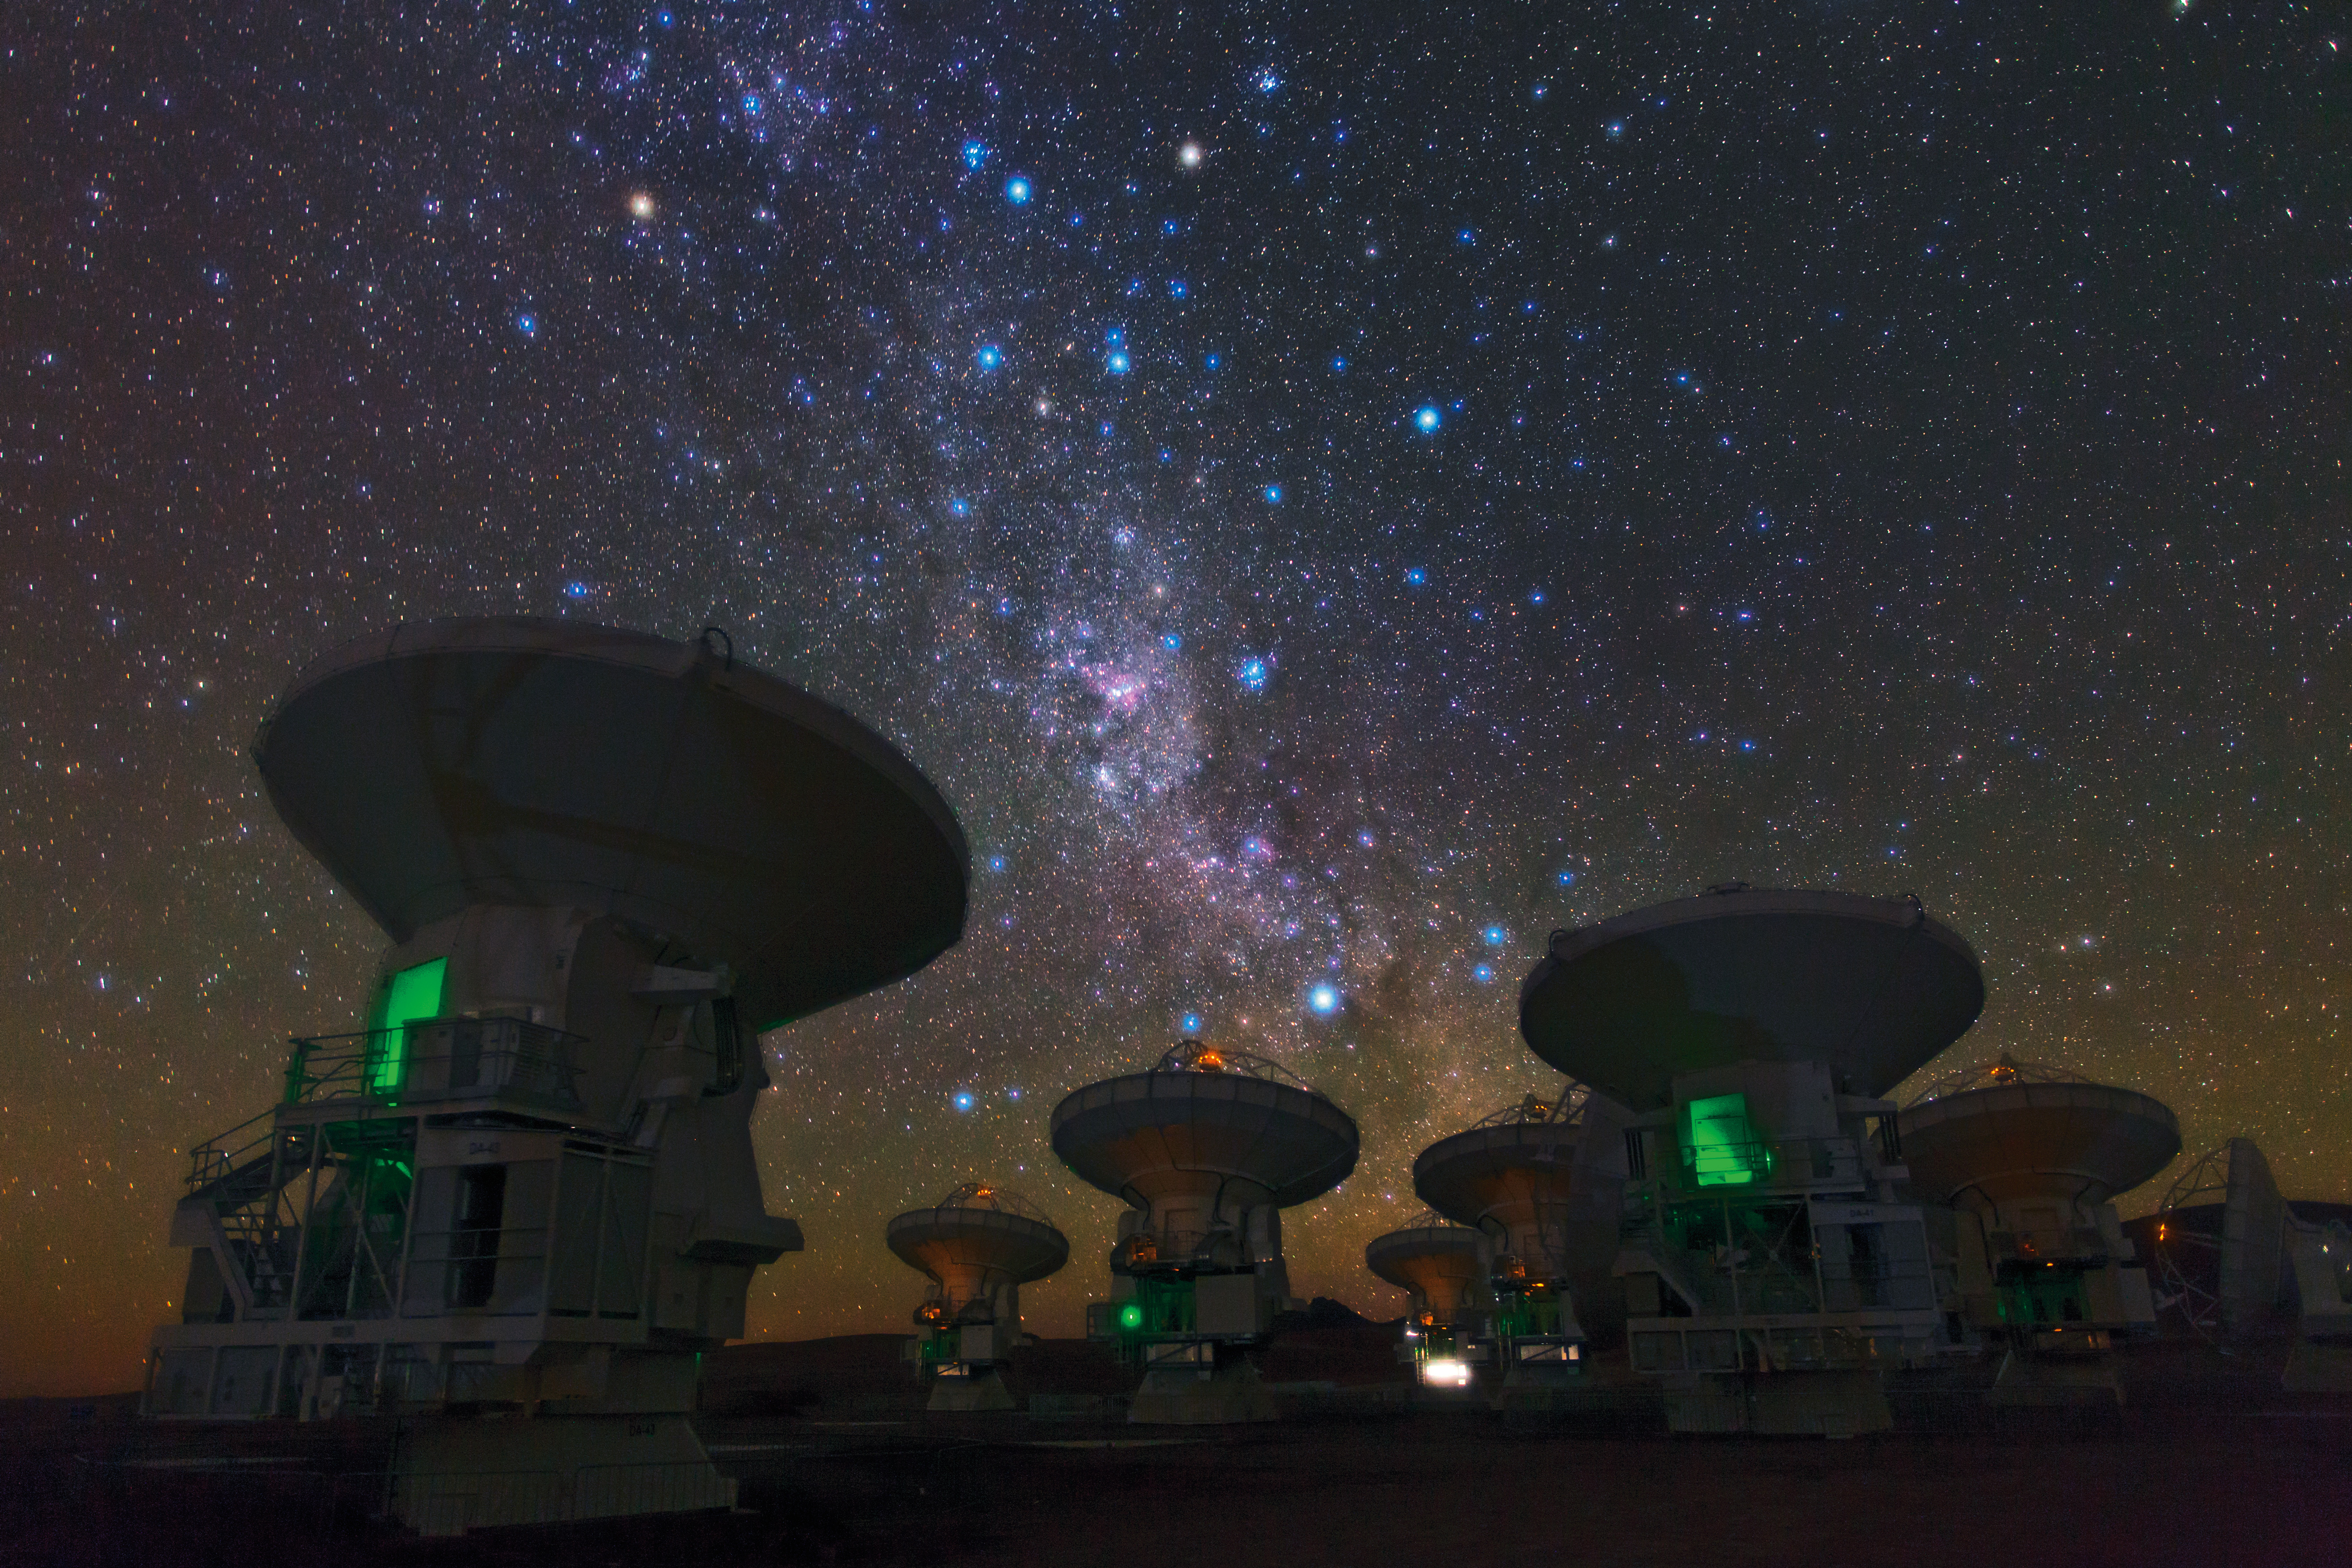

The southern Milky Way above ALMA

European Southern Observatory (ESO)Photo Ambassador Babak Tafreshi snapped this remarkable image of the antennas of ALMA, set against the splendor of the Milky Way. The richness of the sky in this picture attests to the unsurpassed conditions for astronomy on the 5000-meter-high Chajnantor plateau in Chile’s Atacama region.

Credit: B. Tafreshi (ESO)